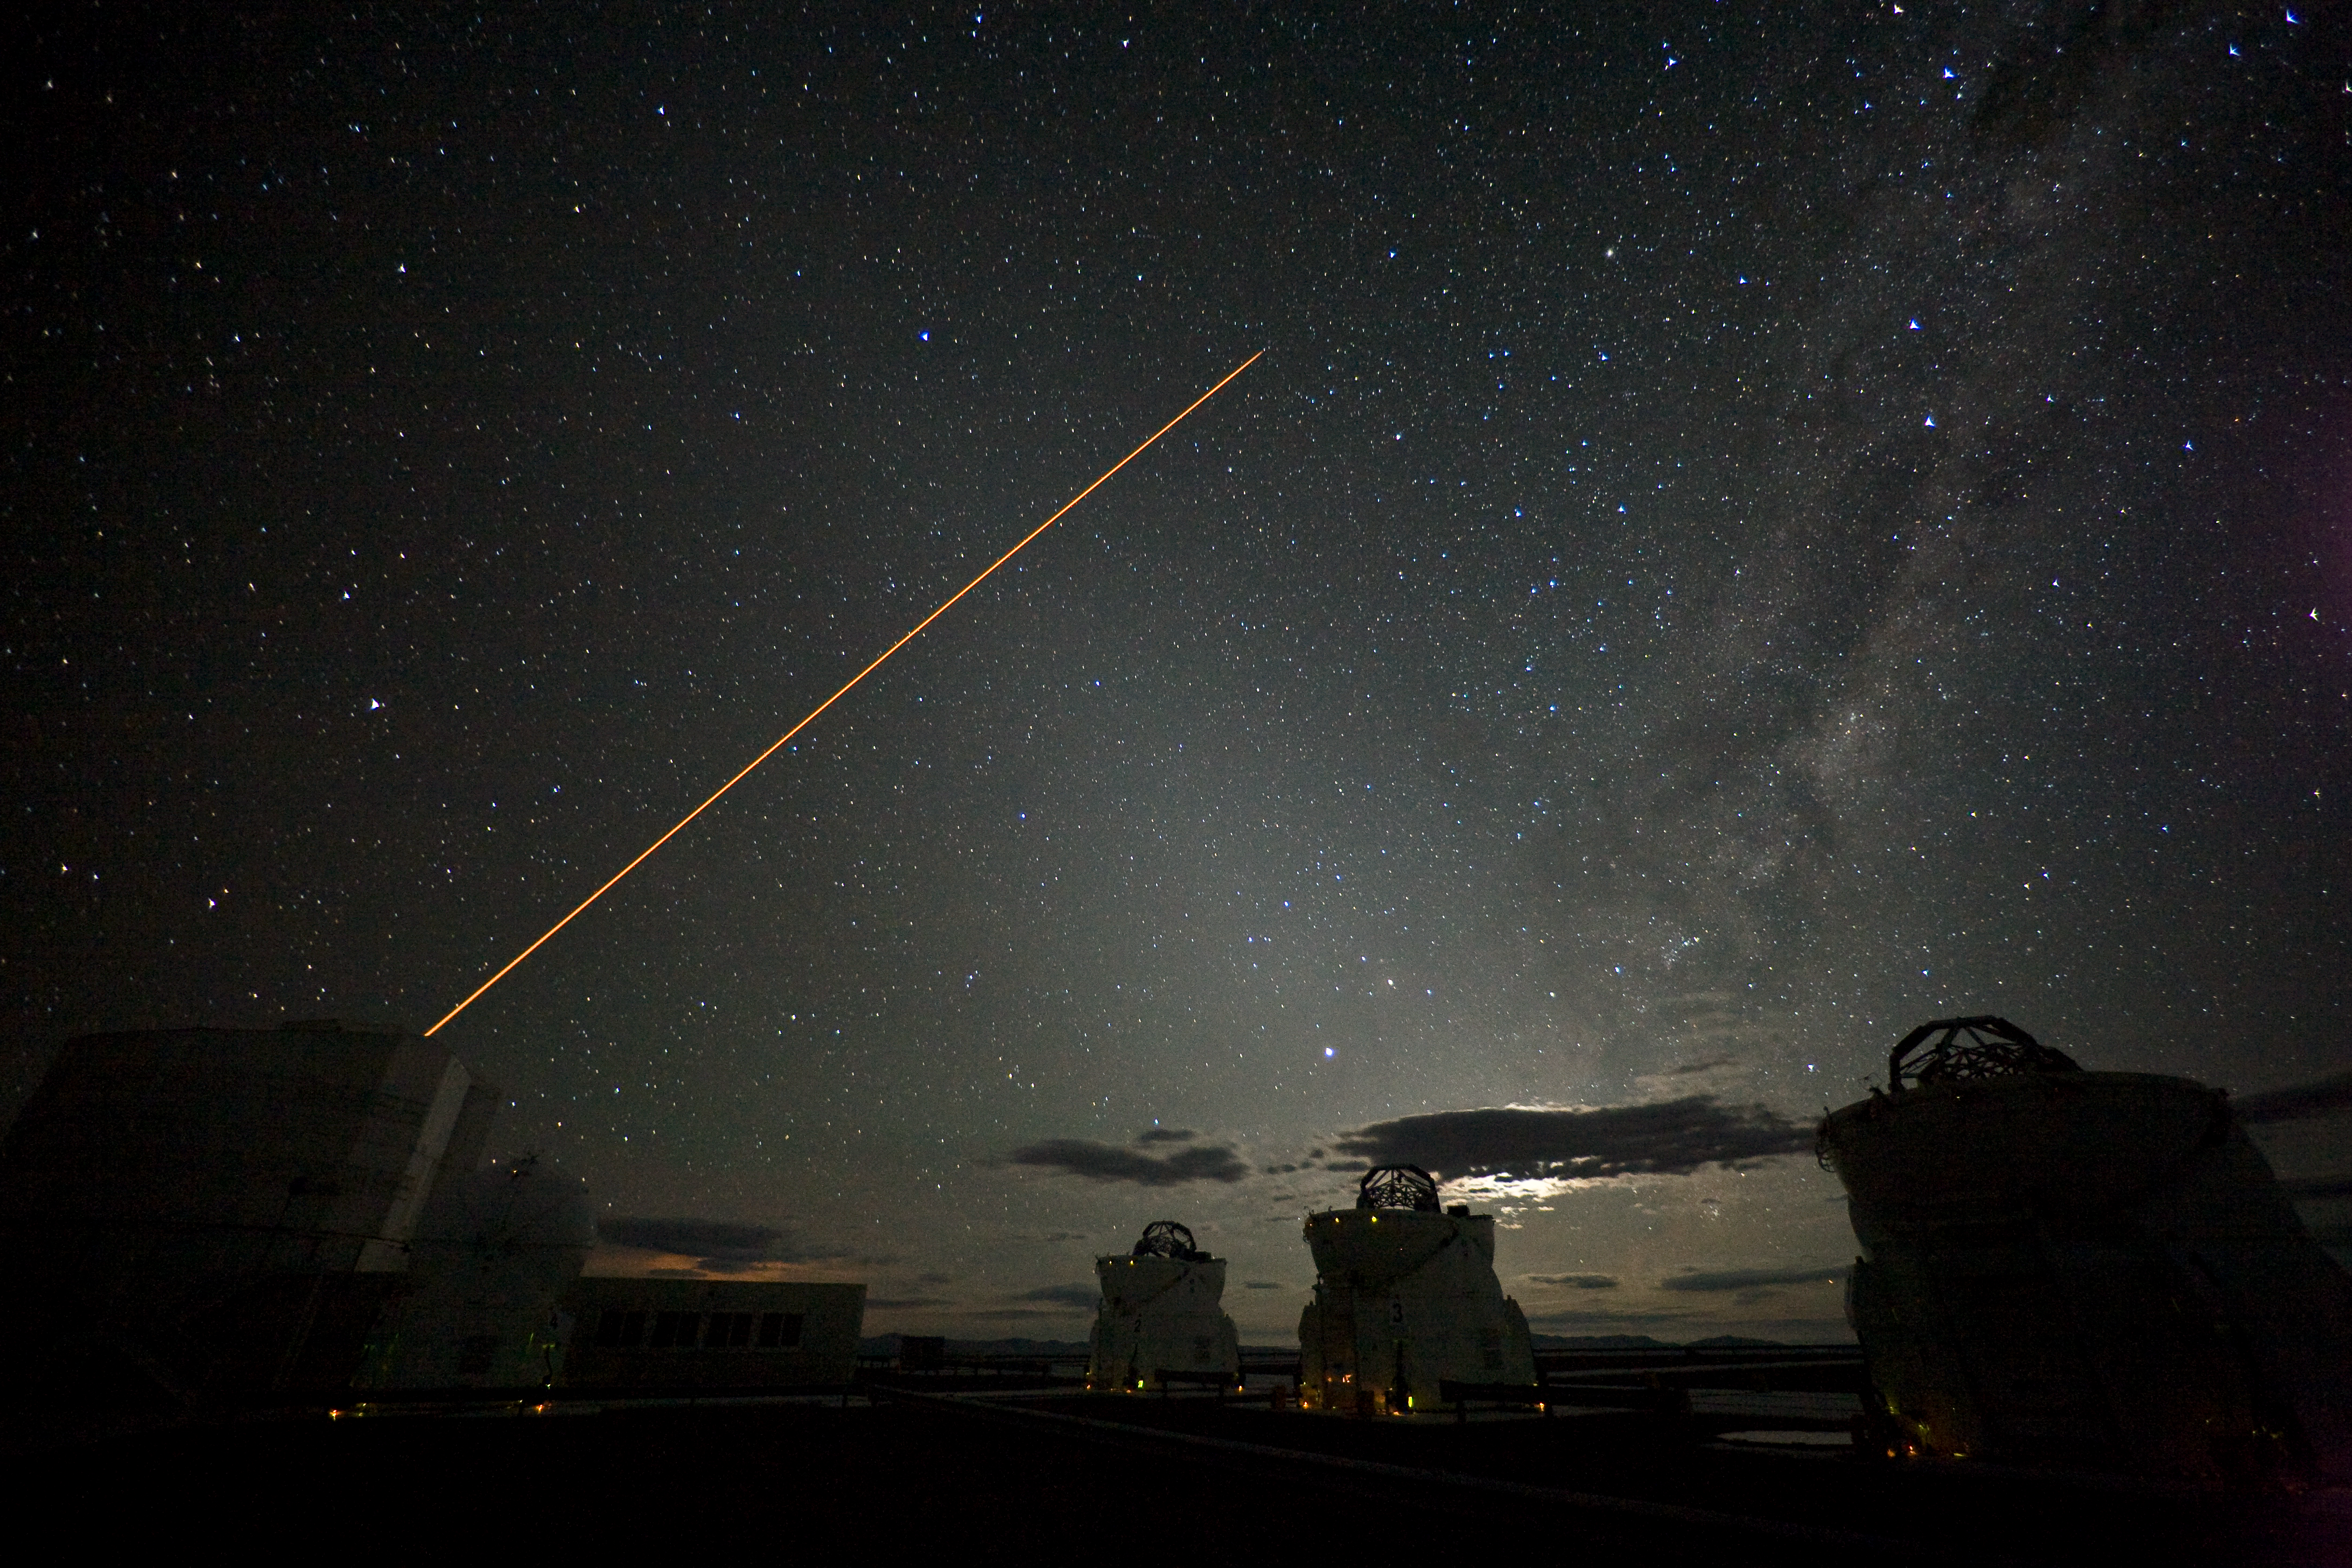

VLT Laser Guide Star

The laser beam of the VLT Laser Guide Star facility in operation, at the VLT site in Paranal, Chile. Image taken in January 2007.

Credit: ESO/H.H.Heyer